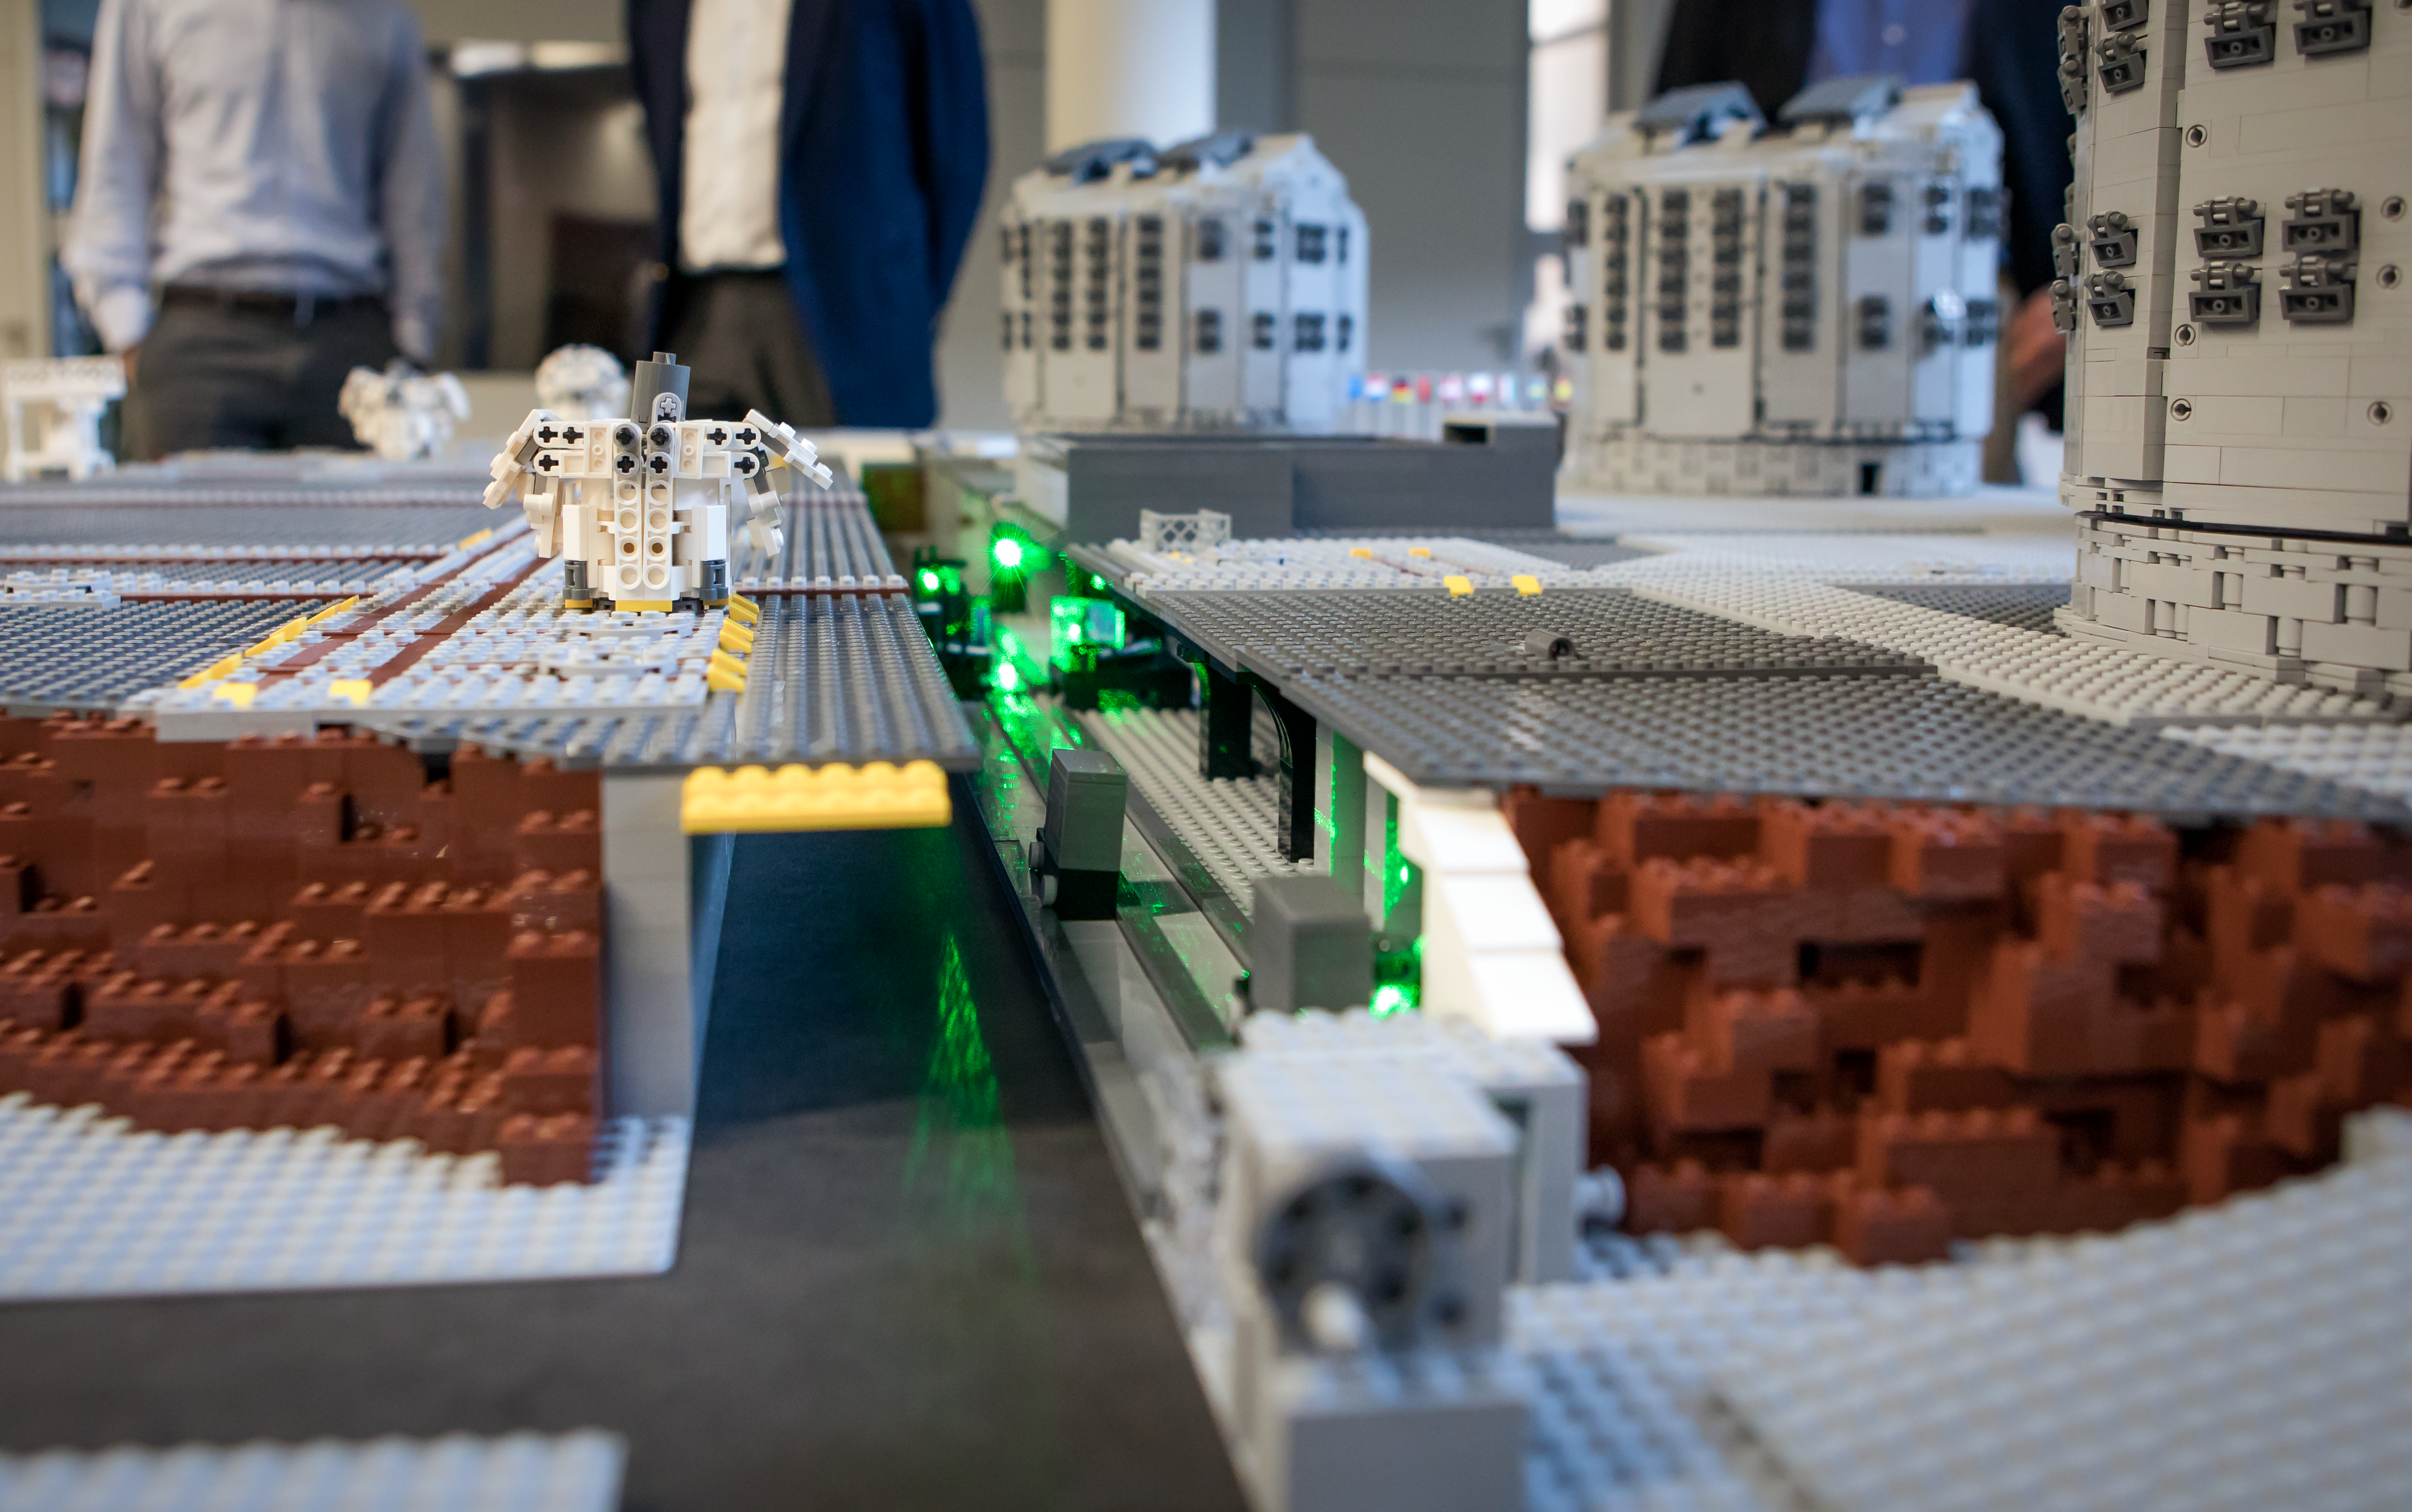

A LEGO® interferometer!

Frans Snik’s LEGO® model of ESO’s entire Paranal platform even includes a laser that represents in miniature the complex optical system that allows the VLT Interferometer to obtain phenomenally detailed images of the most exotic objects in the Universe.

Credit: ESO/Frans Snik